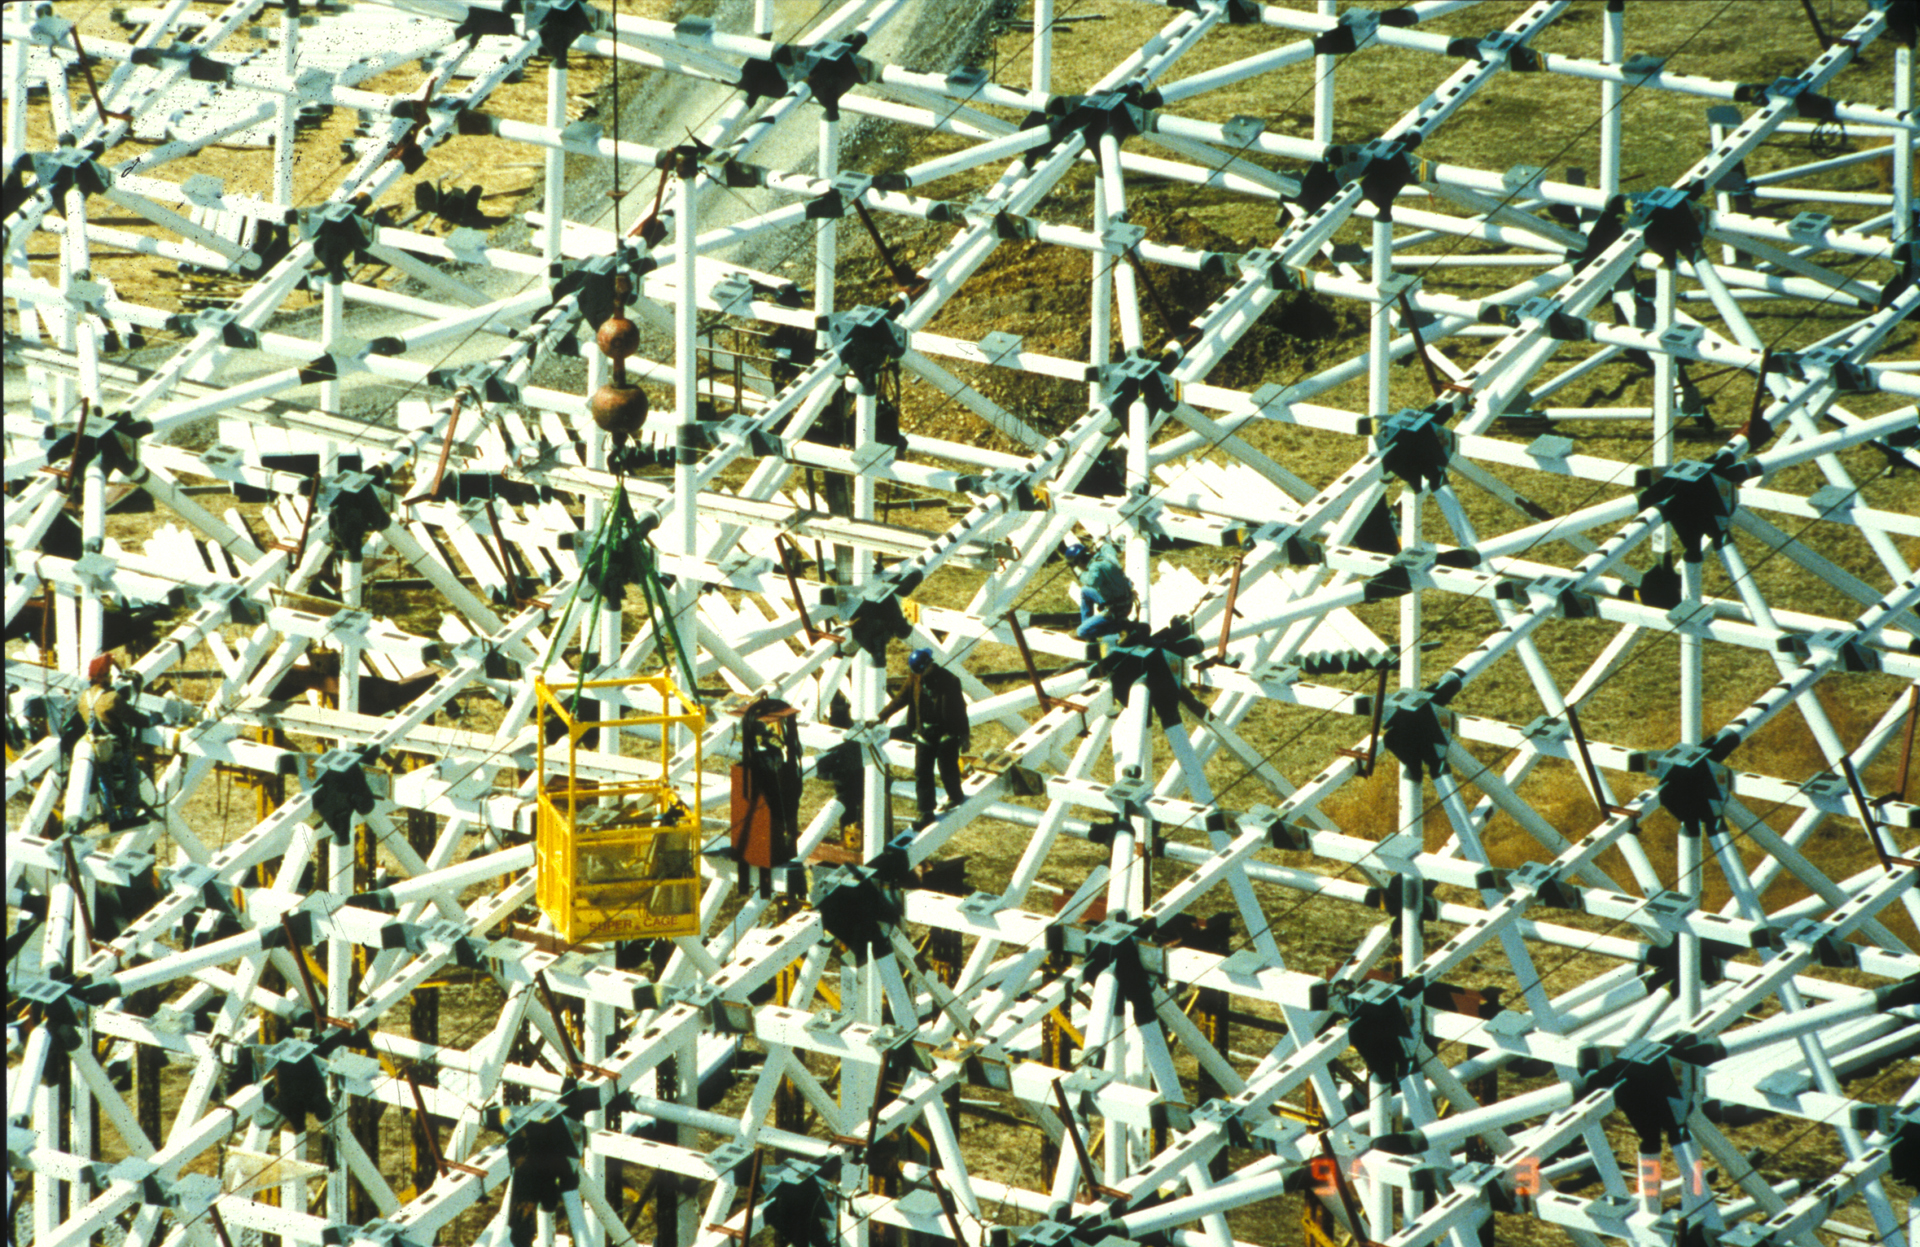

Tab A Goes Into Slot A

The backup structure of the Green Bank Telescope is an engineering marvel. This crisscross of beams carries an array of 2209 small motors that support the GBT's 2.3-acre surface of aluminum plates.

Credit: NRAO/AUI/NSF